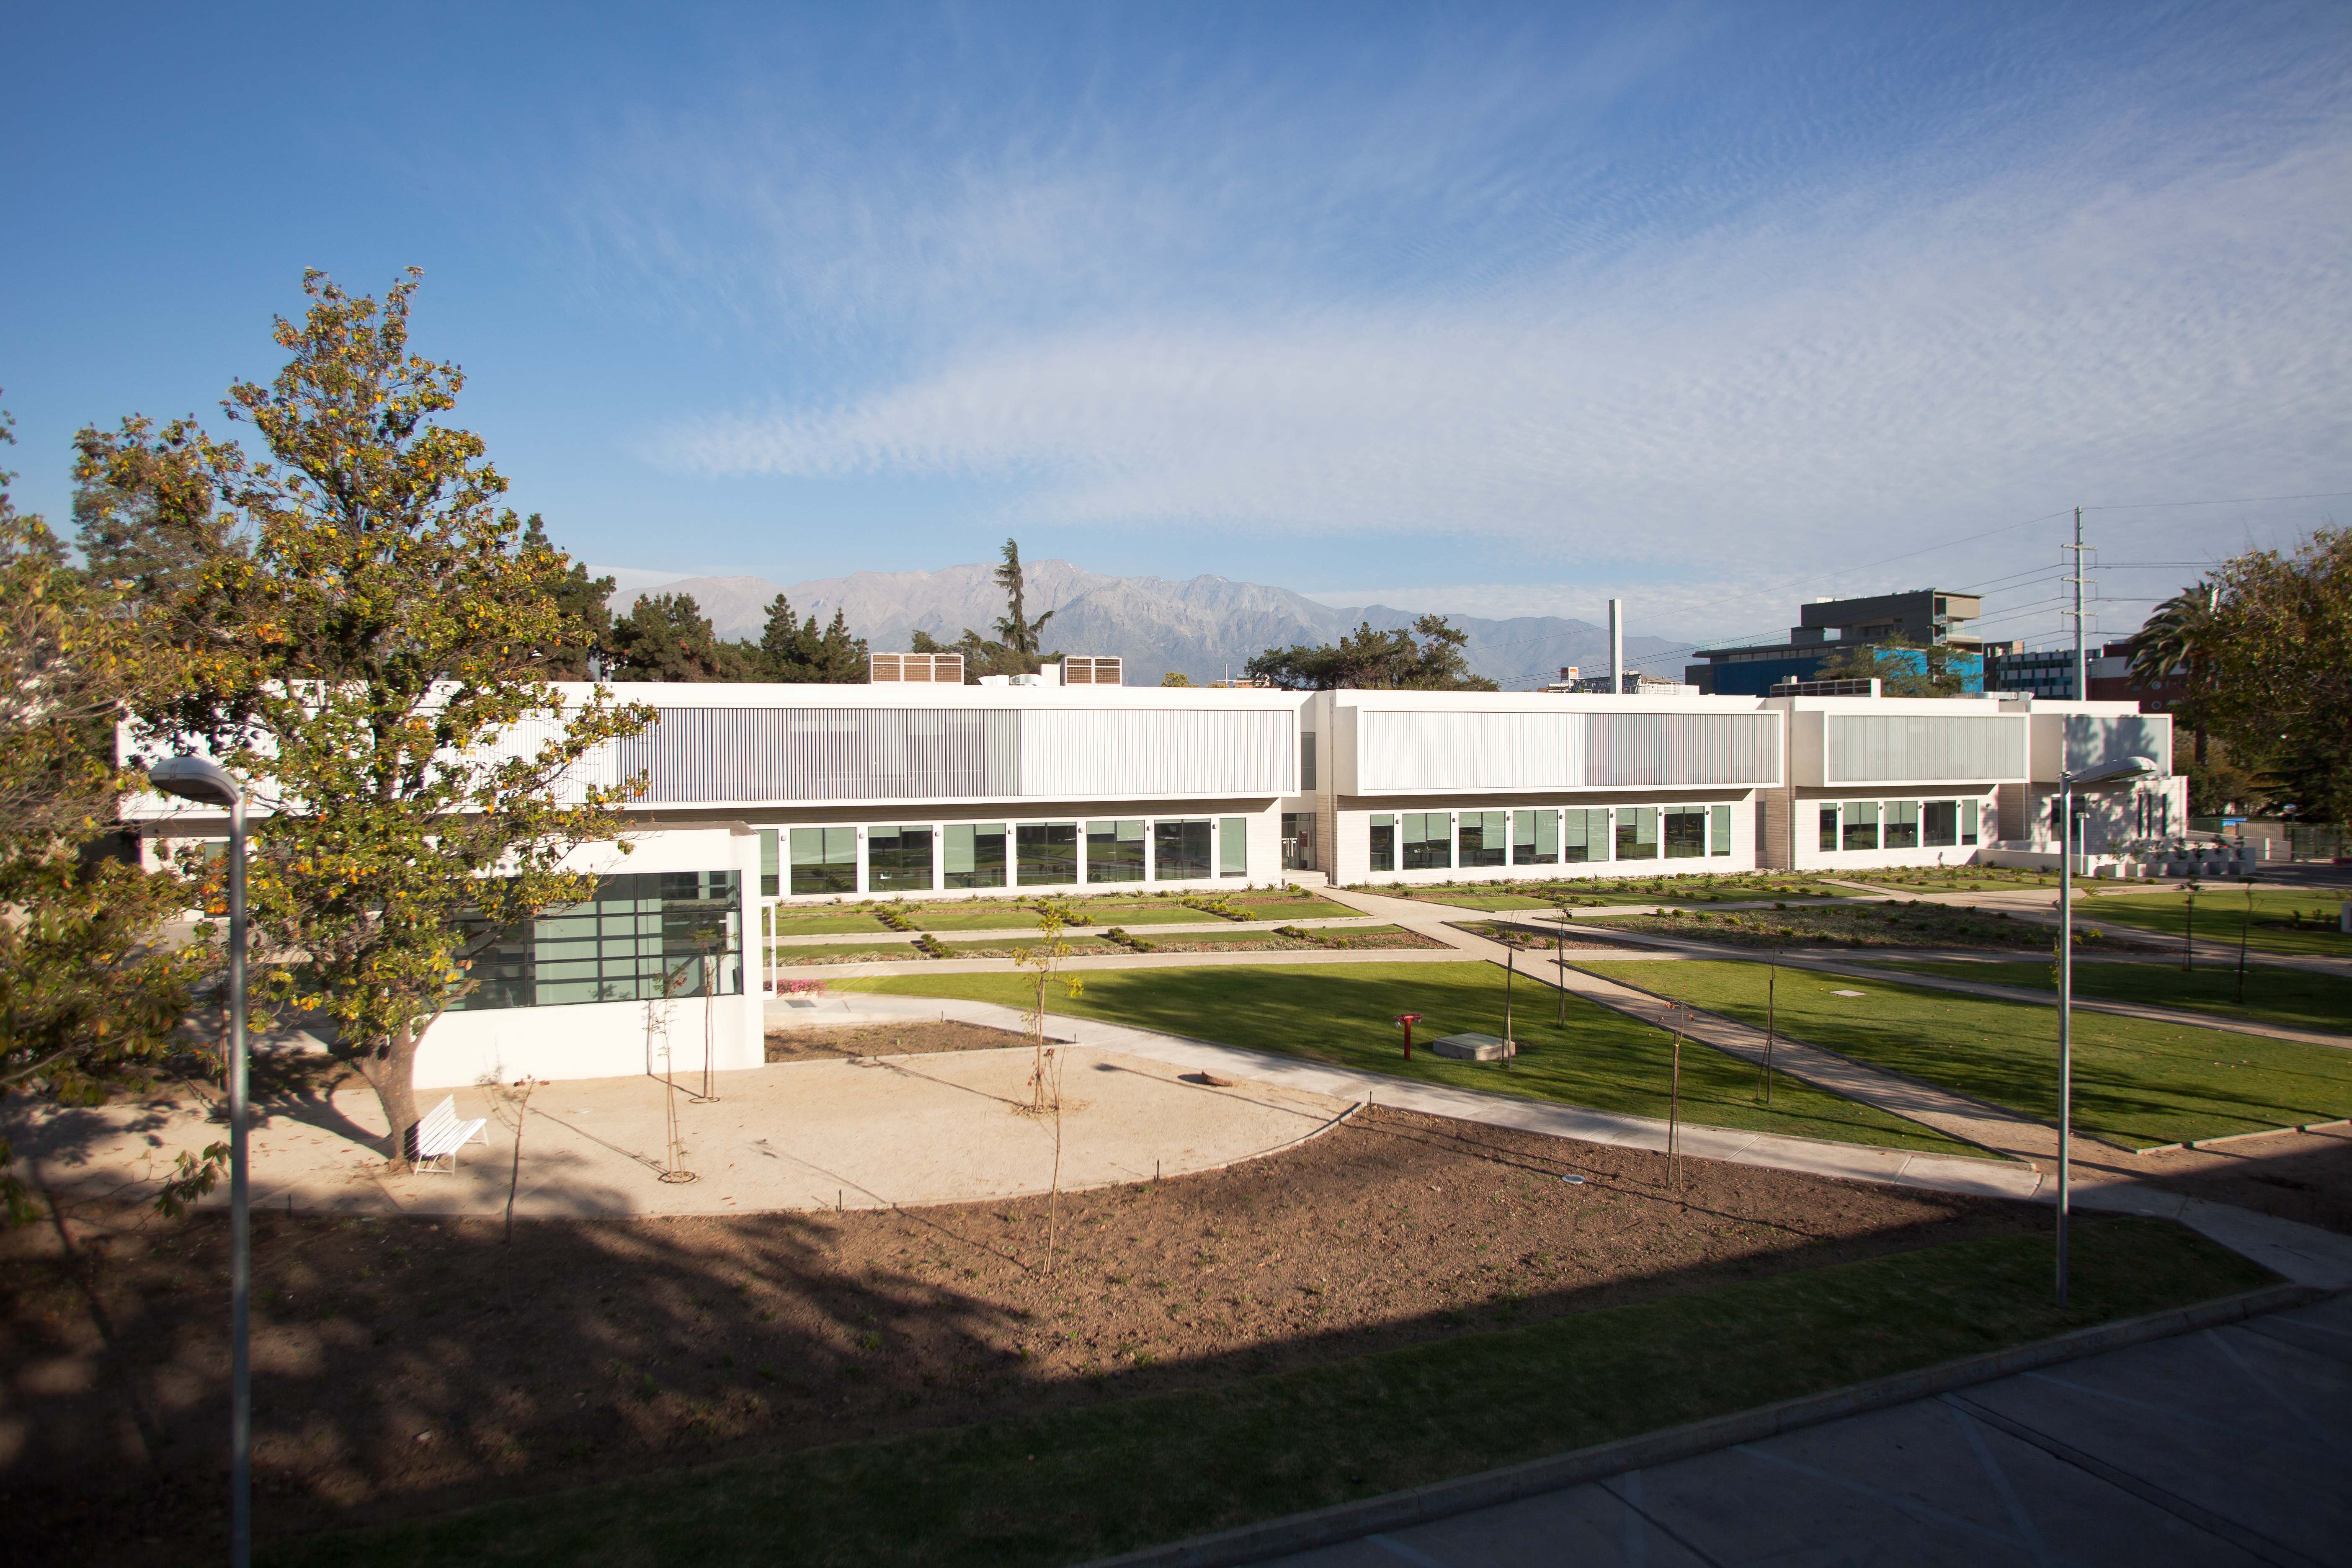

The new ALMA Santiago Central Office

The Santiago Central Office headquarters of the Atacama Large Millimeter/submillimeter Array (ALMA) project, located adjacent to ESO's offices in Santiago. With almost 7000 square metres of space, more than 100 offices and underground parking for 130 cars, it was built by ESO as part of its responsibilities as the European ALMA partner. This picture was taken from ESO's Main Building, looking toward the east.

Credit: ESO & ALMA (ESO/NAOJ/NRAO)